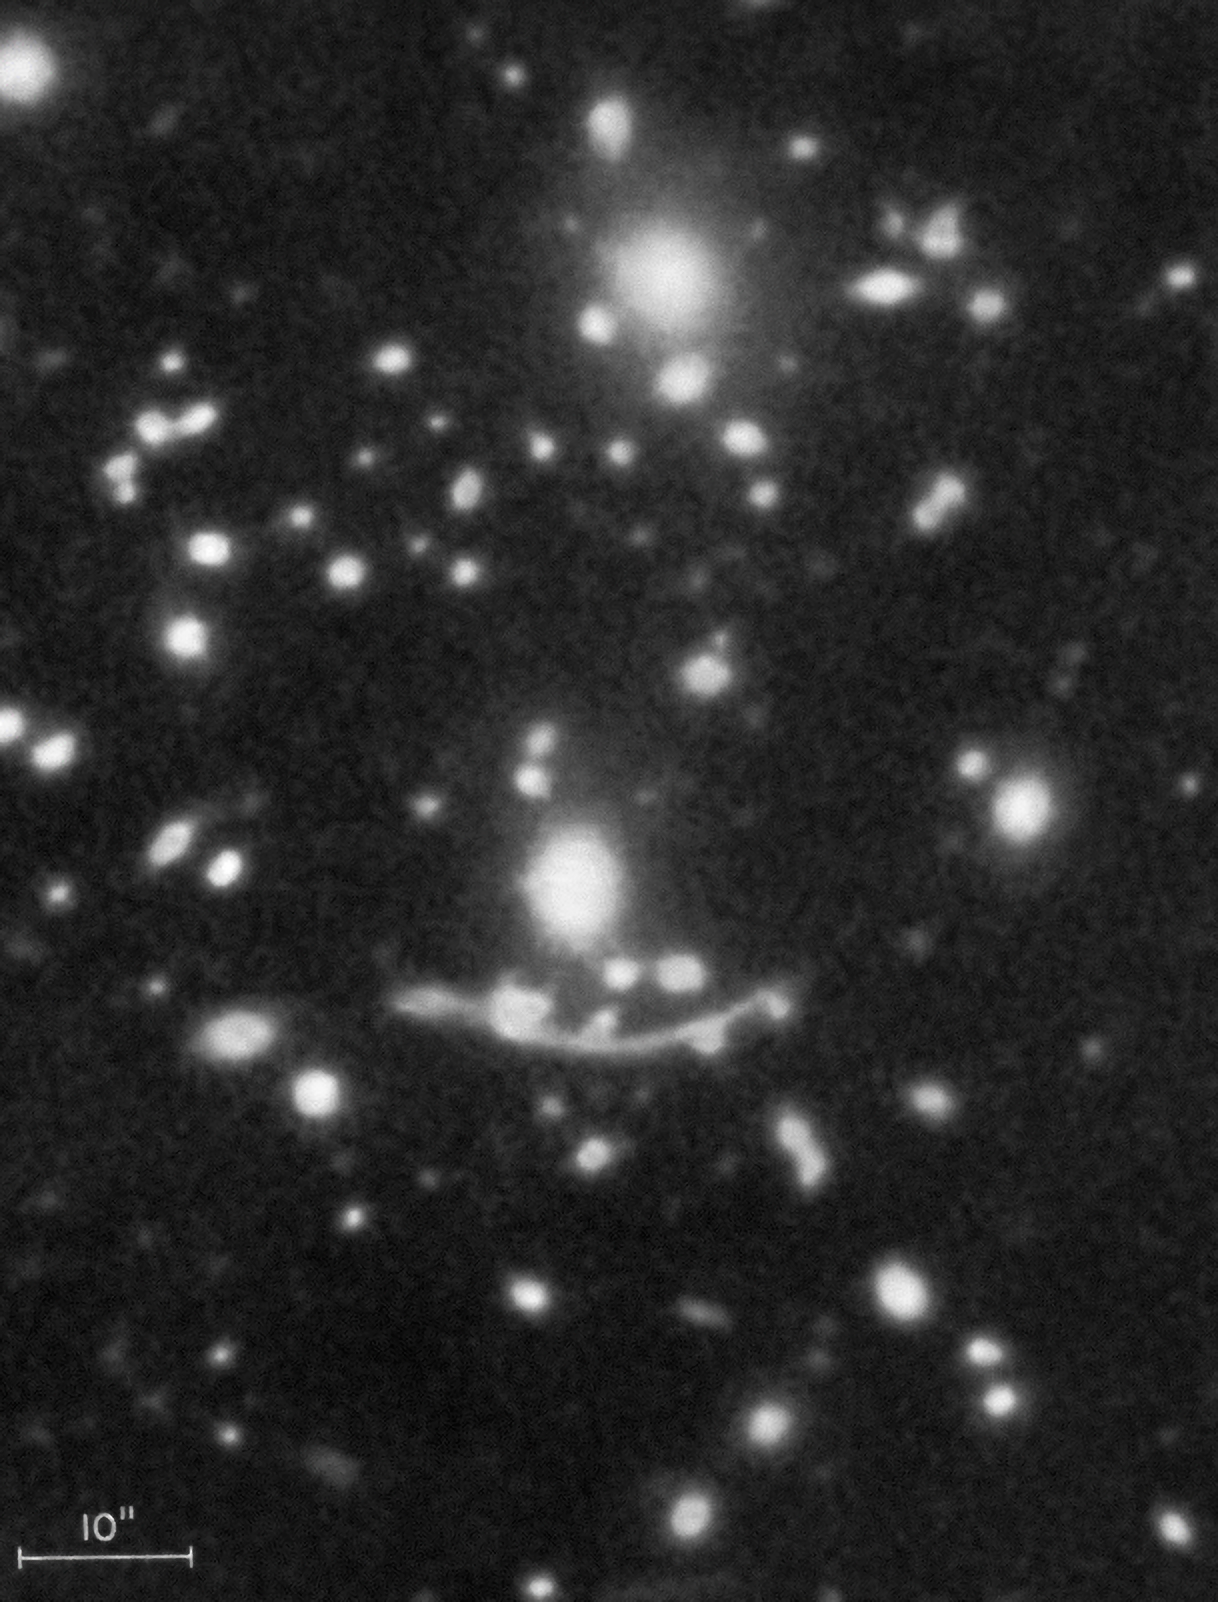

Gravitational Arcs

Narrow arc-like shapes located around clusters of galaxies were found using the Nicholas U. Mayall 4-meter Telescope at Kitt Peak National Observatory. These extragalactic properties were interpreted as the result of strong gravitational lensing from distant galaxies in the background and are now important tools for mapping dark matter in the intervening galaxy clusters.

Credit: NOIRLab/NSF/AURA/R. Lynds, V. Petrosian